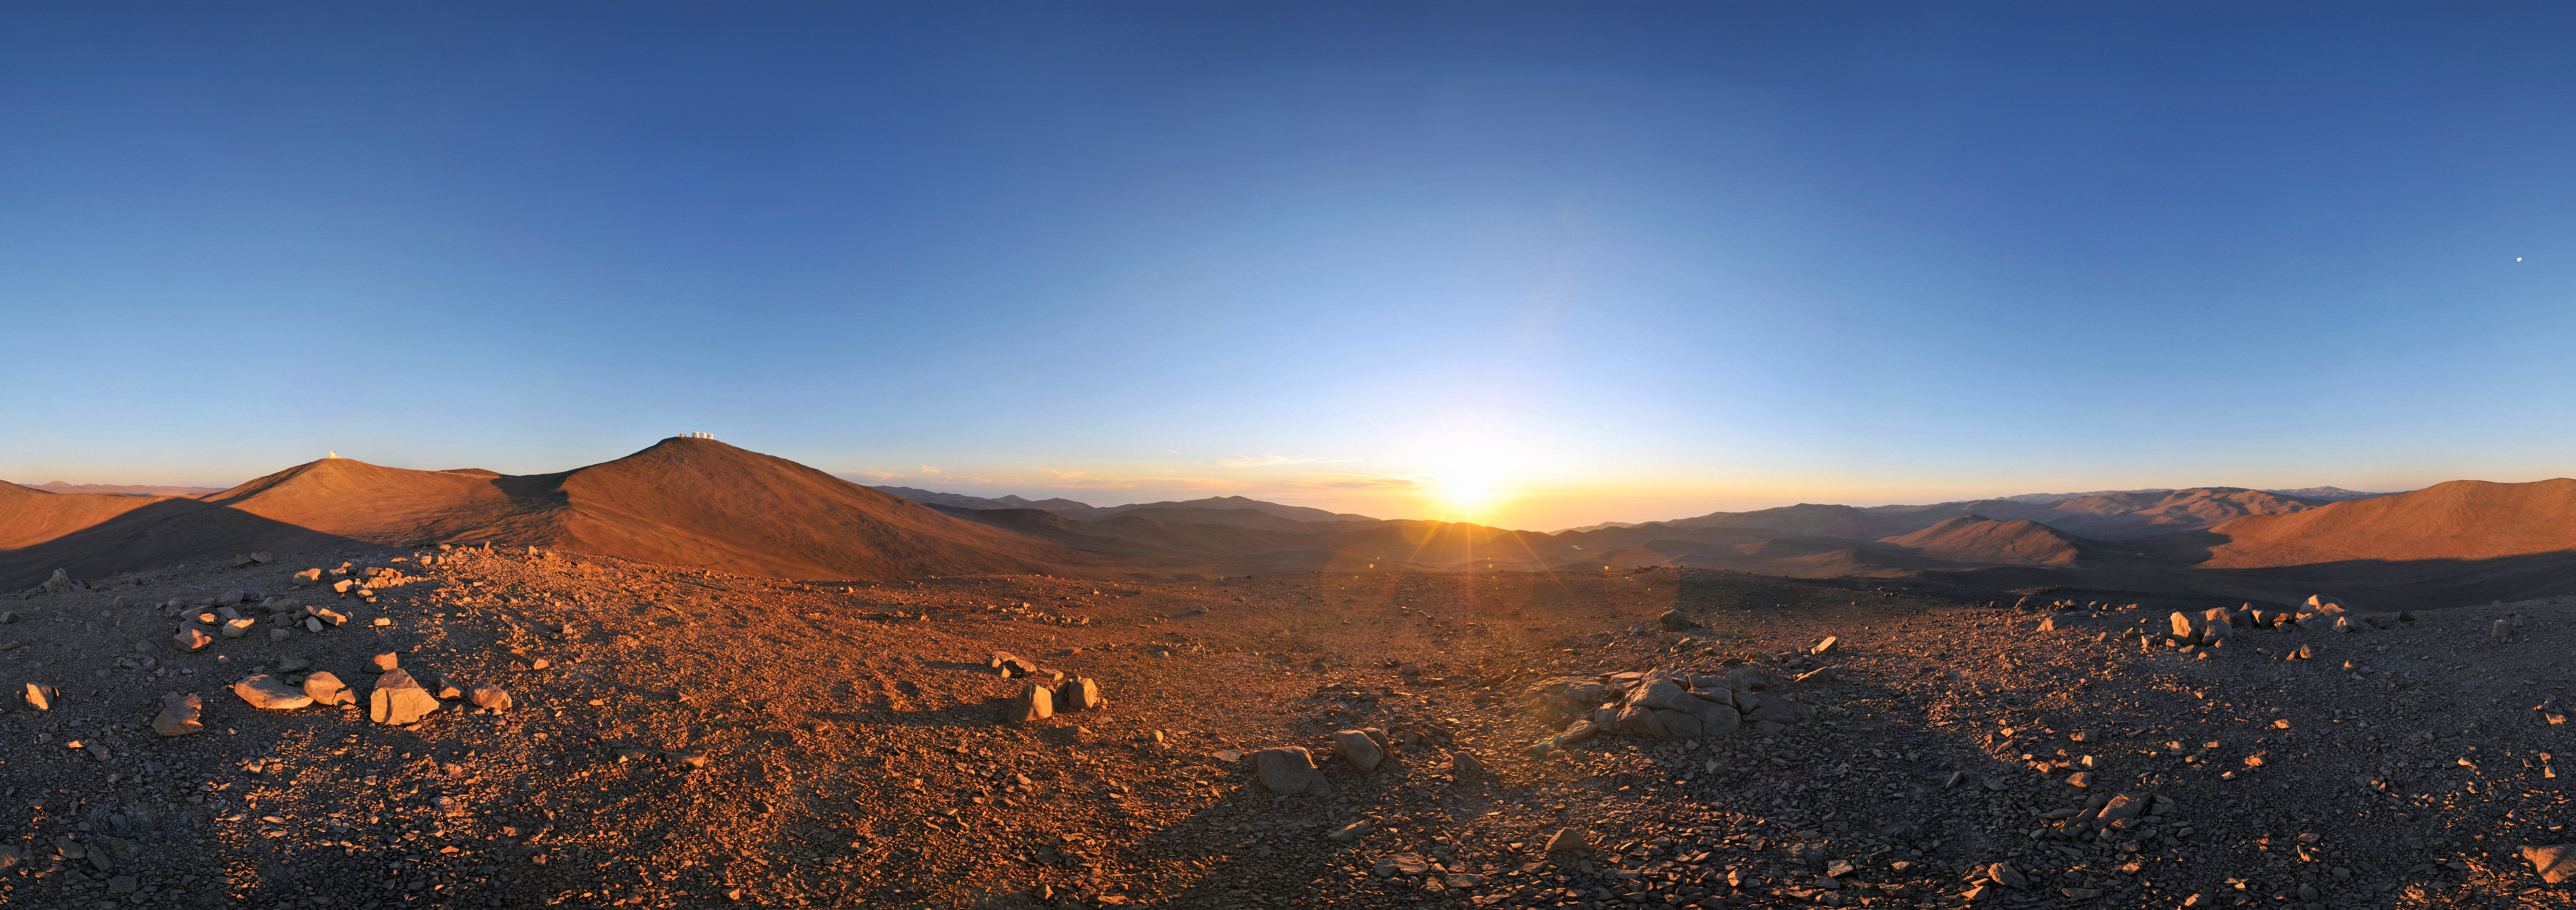

Sun, Moon and telescopes above the desert

The otherworldly beauty of Chile’s Atacama Desert, home of ESO’s Very Large Telescope (VLT), stretches to the horizon in this panorama. On Cerro Paranal, the highest peak in the centre of this image, are the four giant Unit Telescopes of the VLT, each of which has a mirror with a diameter of 8.2 metres. On the peak to the left of Cerro Paranal is the VISTA survey telescope. This 4.1-metre telescope surveys broad swathes of the heavens, searching for interesting targets which the VLT, as well as other telescopes on the ground and in space, will study in greater detail.

This region offers some of the best conditions for viewing the night sky found anywhere on our planet. On the right of this 360-degree panorama, the Sun is setting over the Pacific Ocean, throwing long shadows across the mountainscape. On the left, the Moon gleams in the sky. Soon, the night’s observations will begin.

This wonderful panorama was made by Serge Brunier, an ESO Photo Ambassador. It is one of many awe-inspiring images in which he captures ESO’s observatories, their beautiful locations, and the splendour of the skies above them.

Credit: ESO/S. Brunier